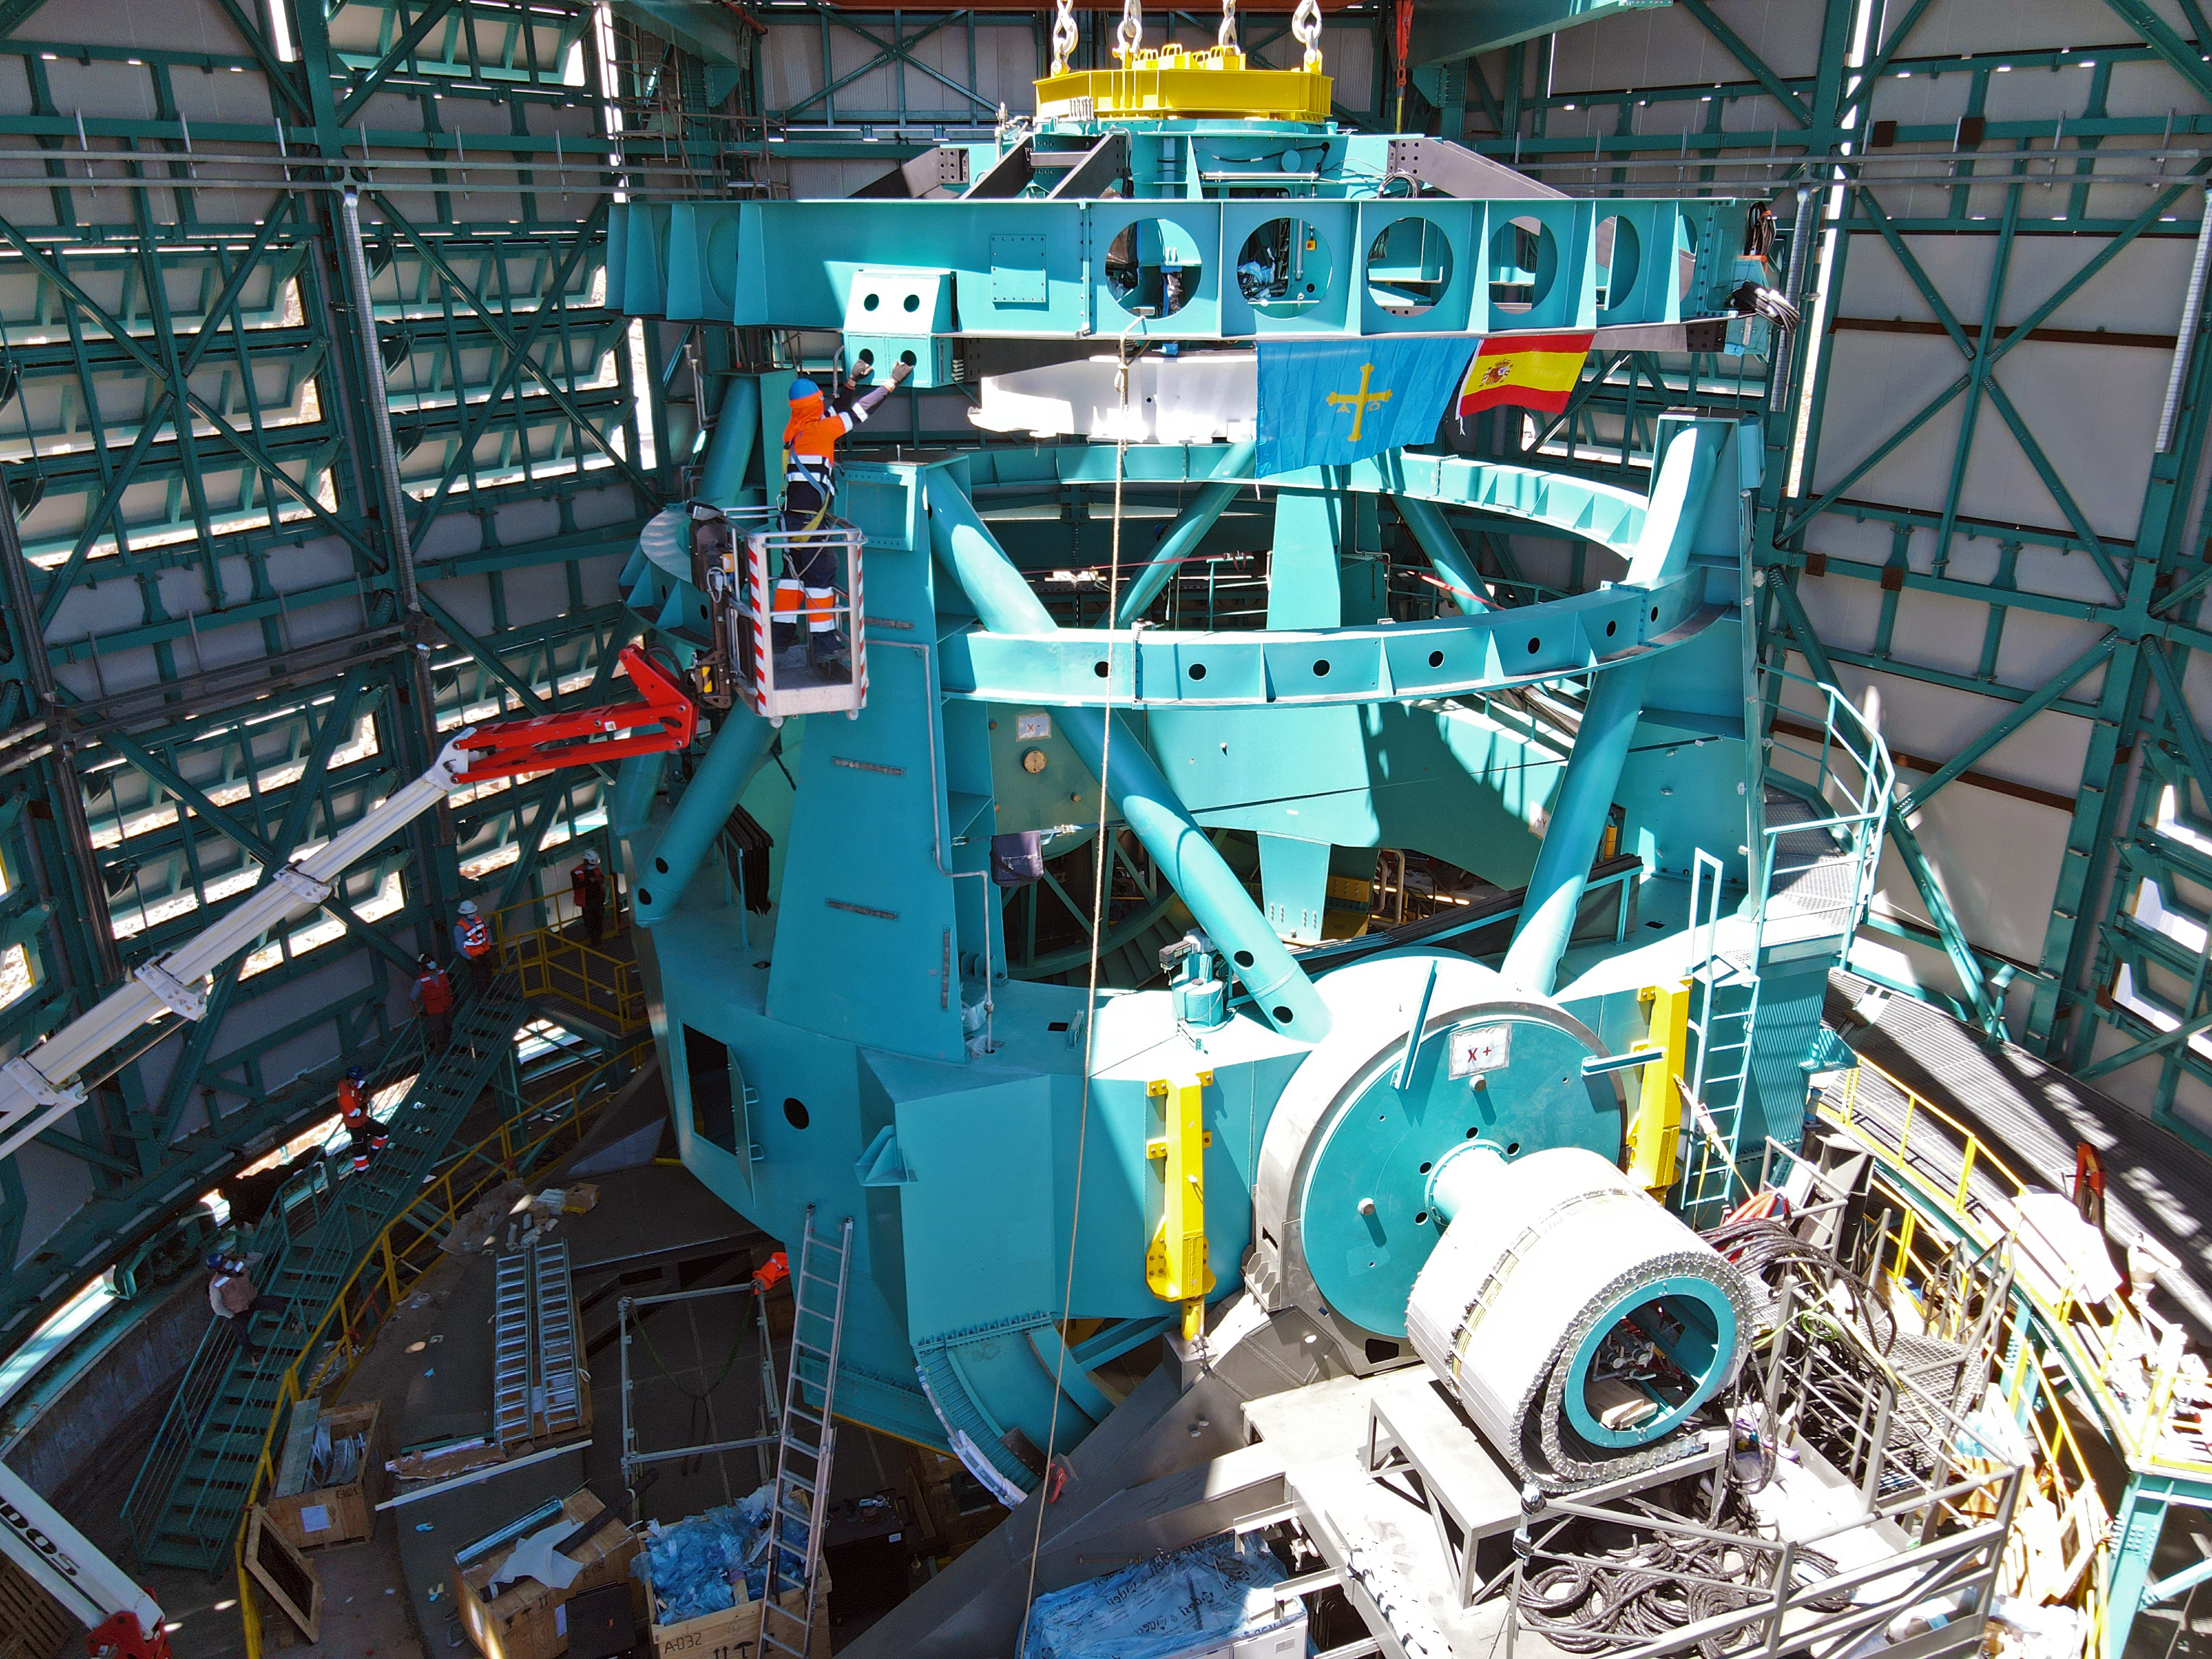

Rubin Top-End Assembly installation

The Top-End Assembly (TEA) for the Rubin Telescope Mount Assembly (TMA) was lifted by crane into the observatory dome and installed on the TMA on 2 March 2021. The task was completed successfully and was a highly celebrated milestone for Rubin Observatory.

Credit: Rubin Observatory/NSF/AURA